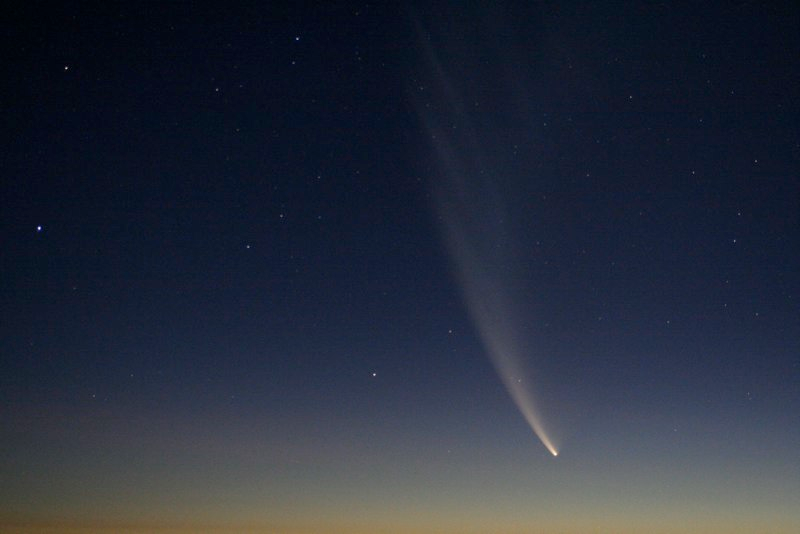

Comet McNaught

Images collected by ESO staff of the very bright comet McNaught that was visible in Europe early January 2007 and is presently visible from the Southern Hemisphere.

Credit: ESO